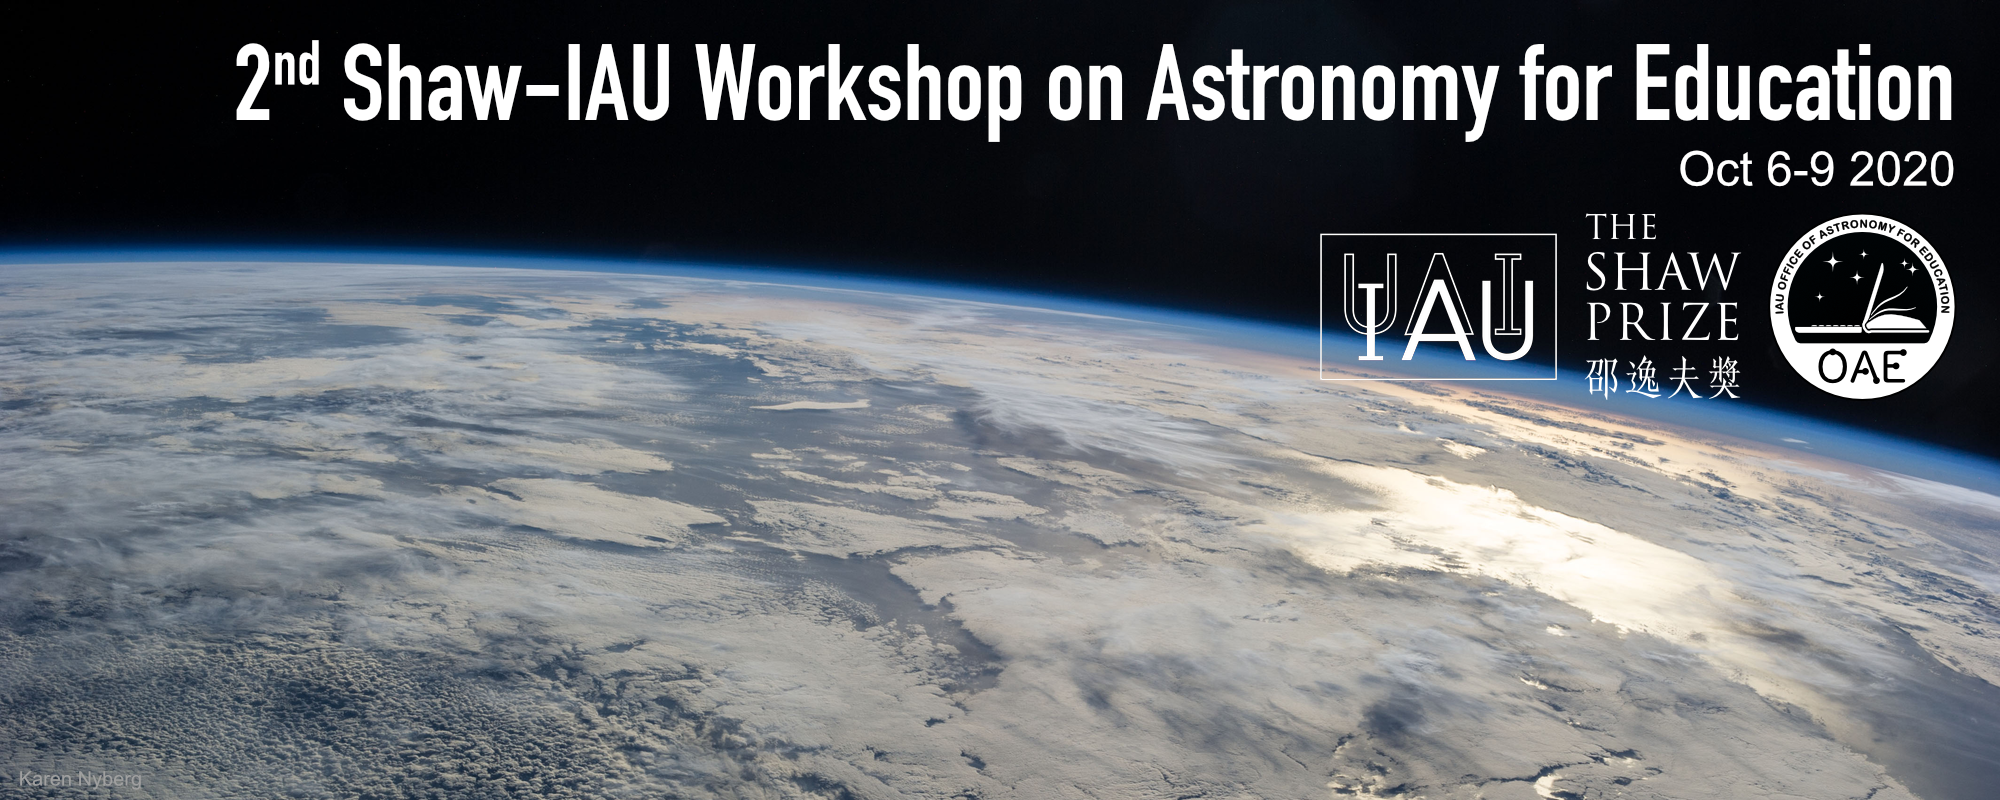

Banner for the 2nd Shaw–IAU Workshop on Astronomy for Education

Banner for the 2nd Shaw–IAU Workshop on Astronomy for Education.

Credit: IAU/OAE/Shaw Prize Foundation